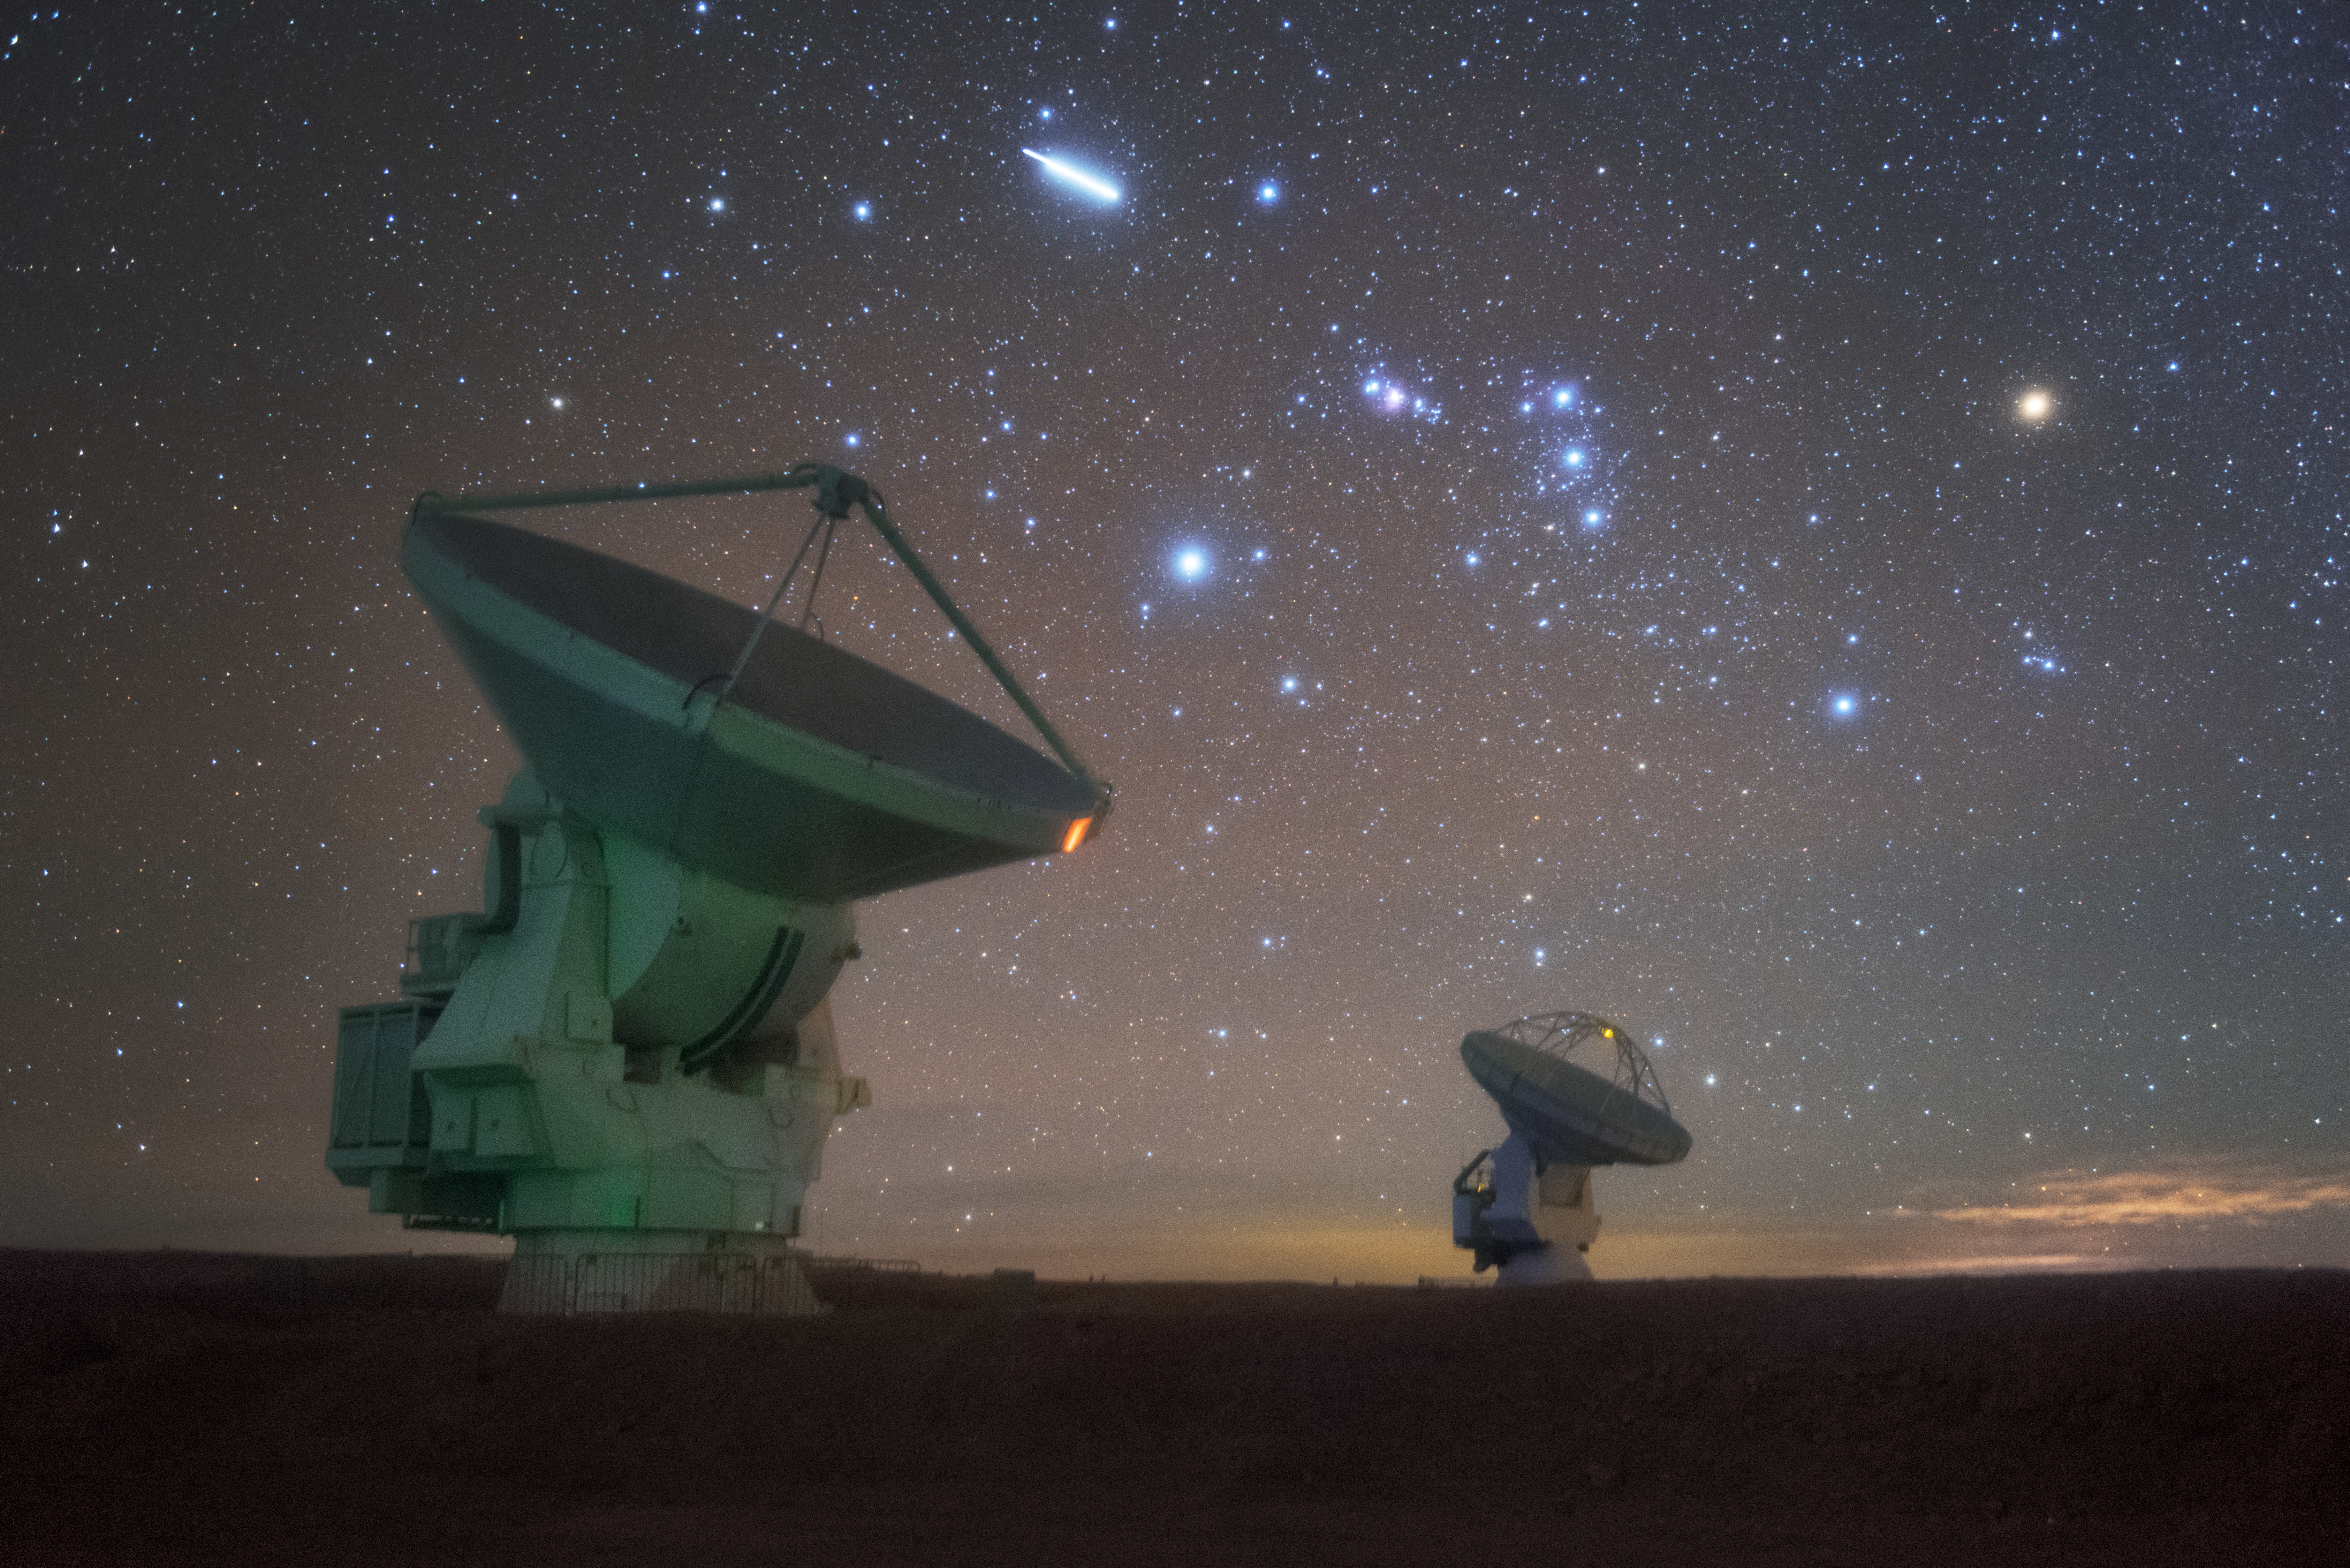

Southern stars over ALMA

In total, 66 separate antennas combine to form ALMA, the Atacama Large Millimetre/submillimetre Array — just two are photographed here beneath a star-studded southern sky. Located around 5000 metres up in the Chilean mountains, ALMA is the largest ground-based astronomical project in existence. The antennas are provided by North America, Europe and East Asia.

The telescope scours the Universe in the radio range, studying the stunning, varied phenomena it has to offer.

Credit: ESO/Y. Beletsky